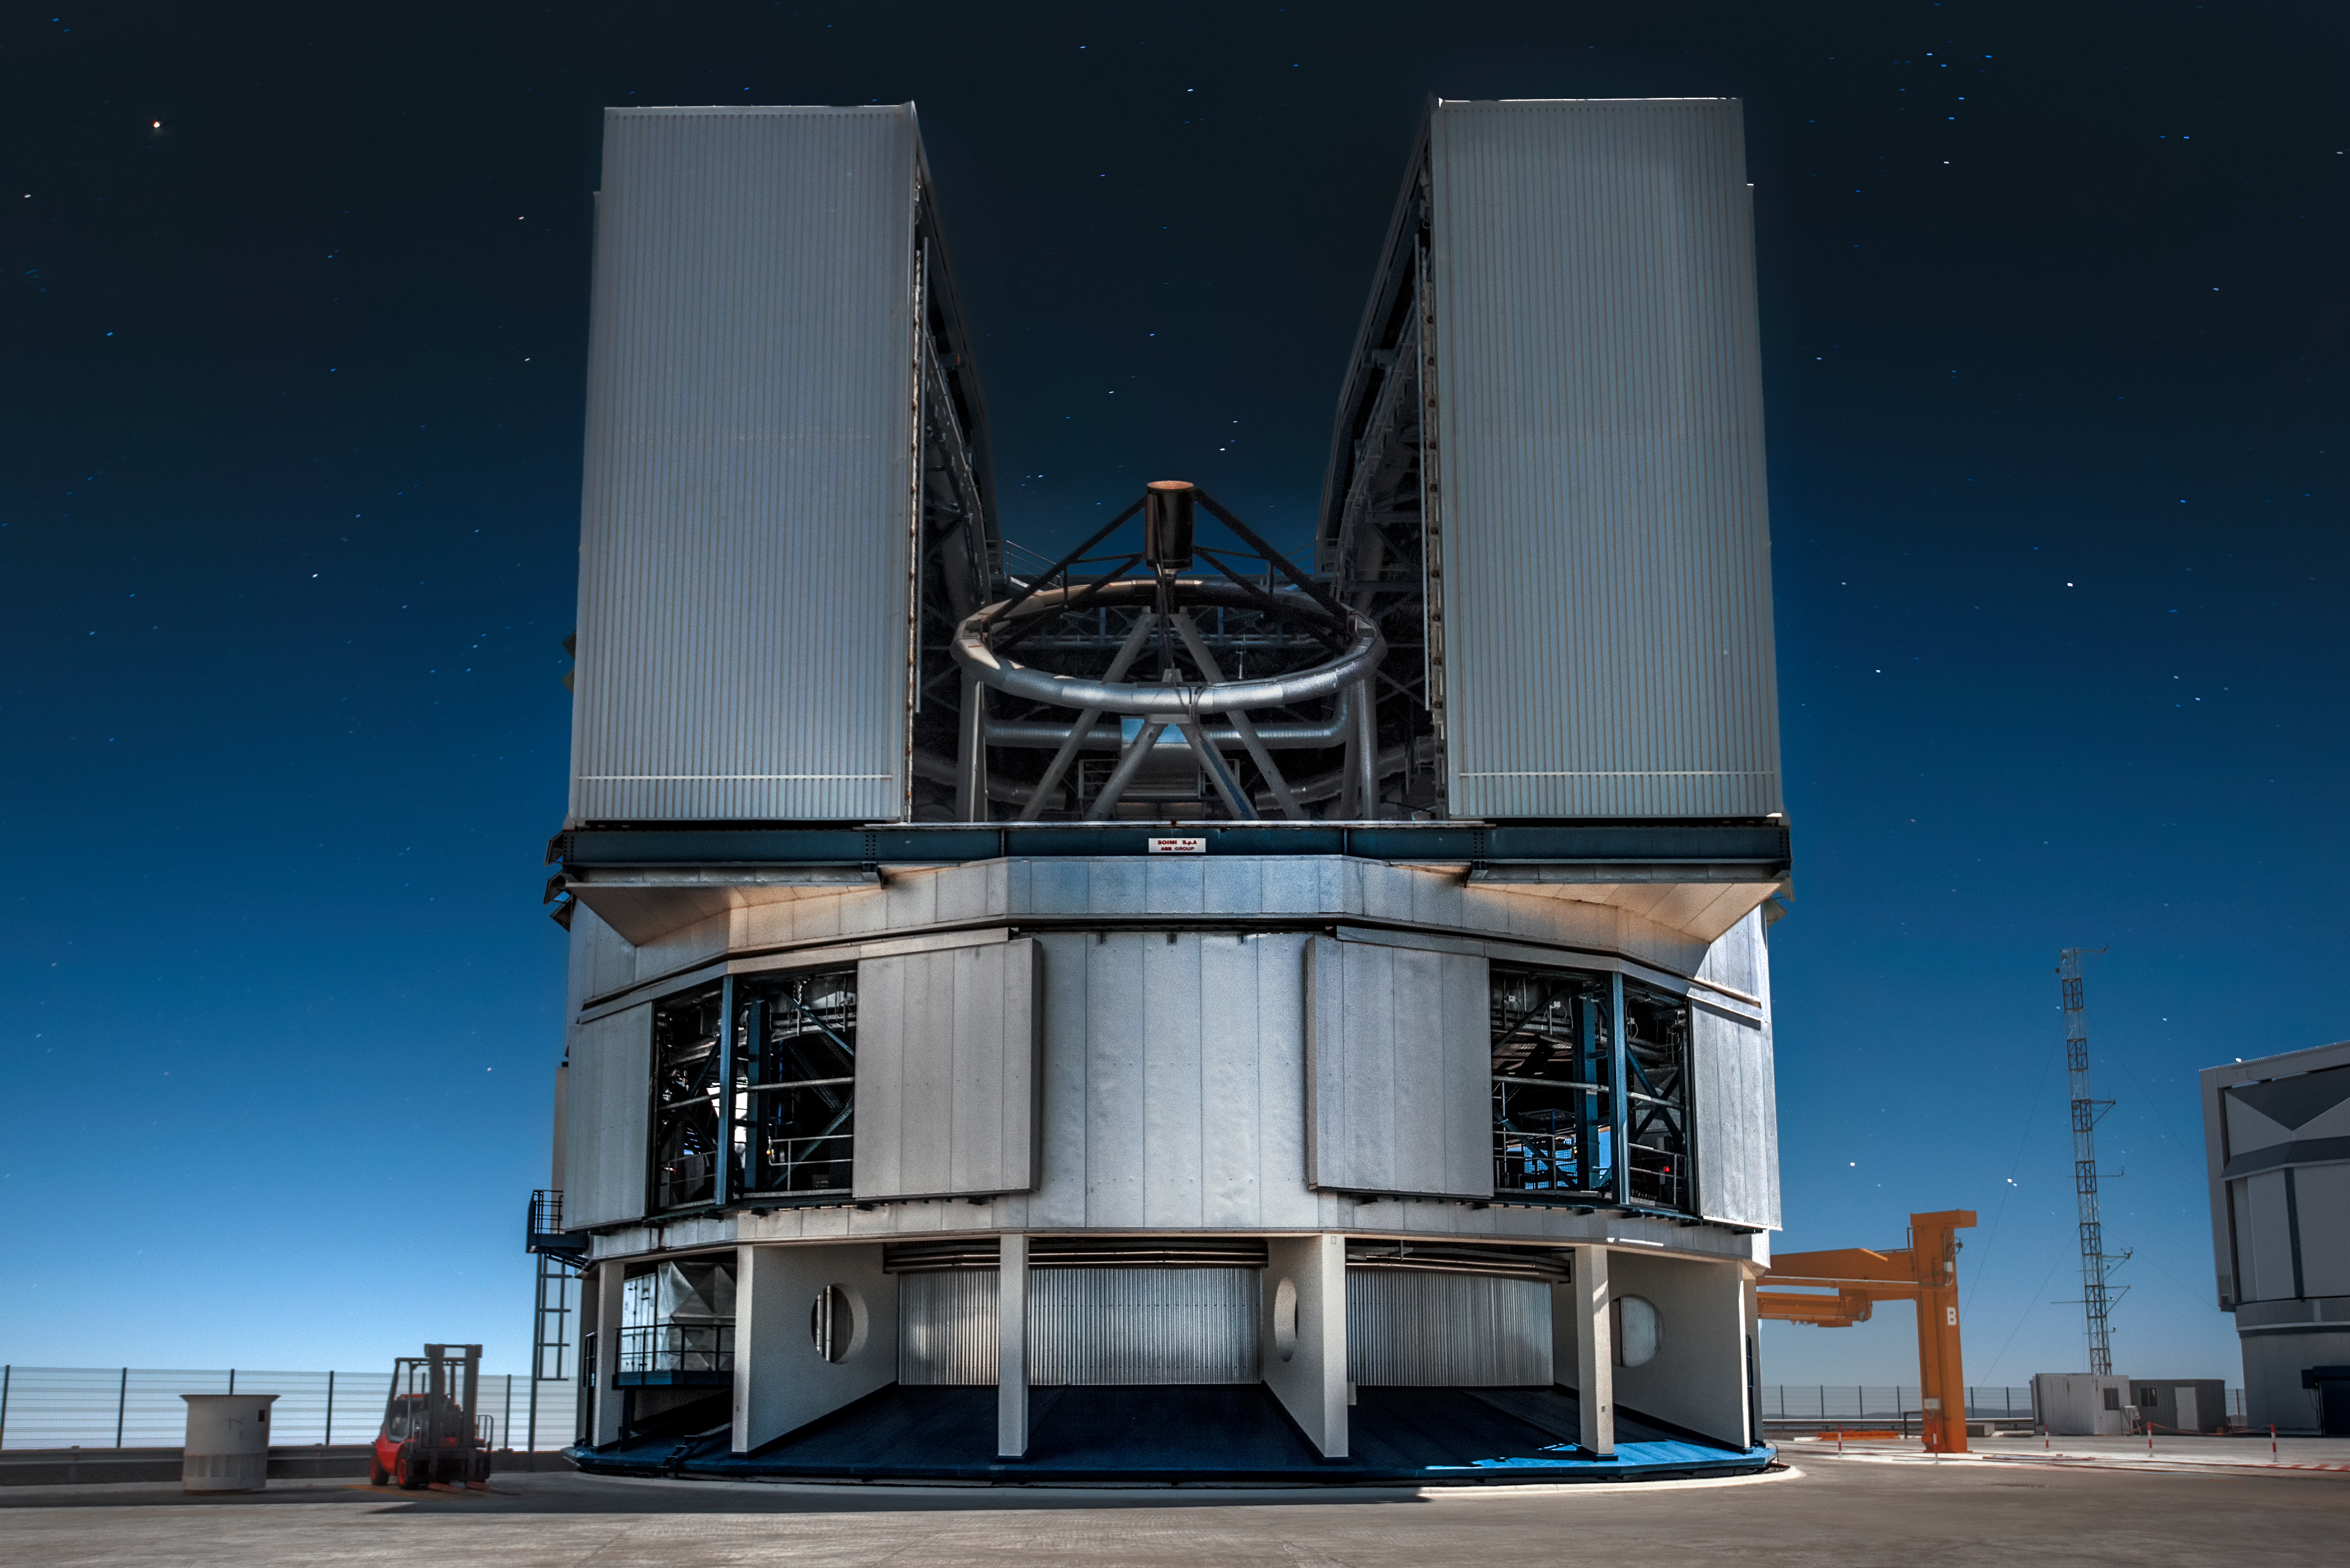

Peeking inside a UT

Its enclosure opens to reveal the structure and secondary mirror of one of the four 8.2-metre Unit Telescopes (UT) that comprise ESO's Very Large Telescope (VLT). Located at Paranal Observatory in northern Chile, the VLT is the flagship facility for European ground-based astronomy.

Credit: ESO/A. Ghizzi Panizza (www.albertoghizzipanizza.com)